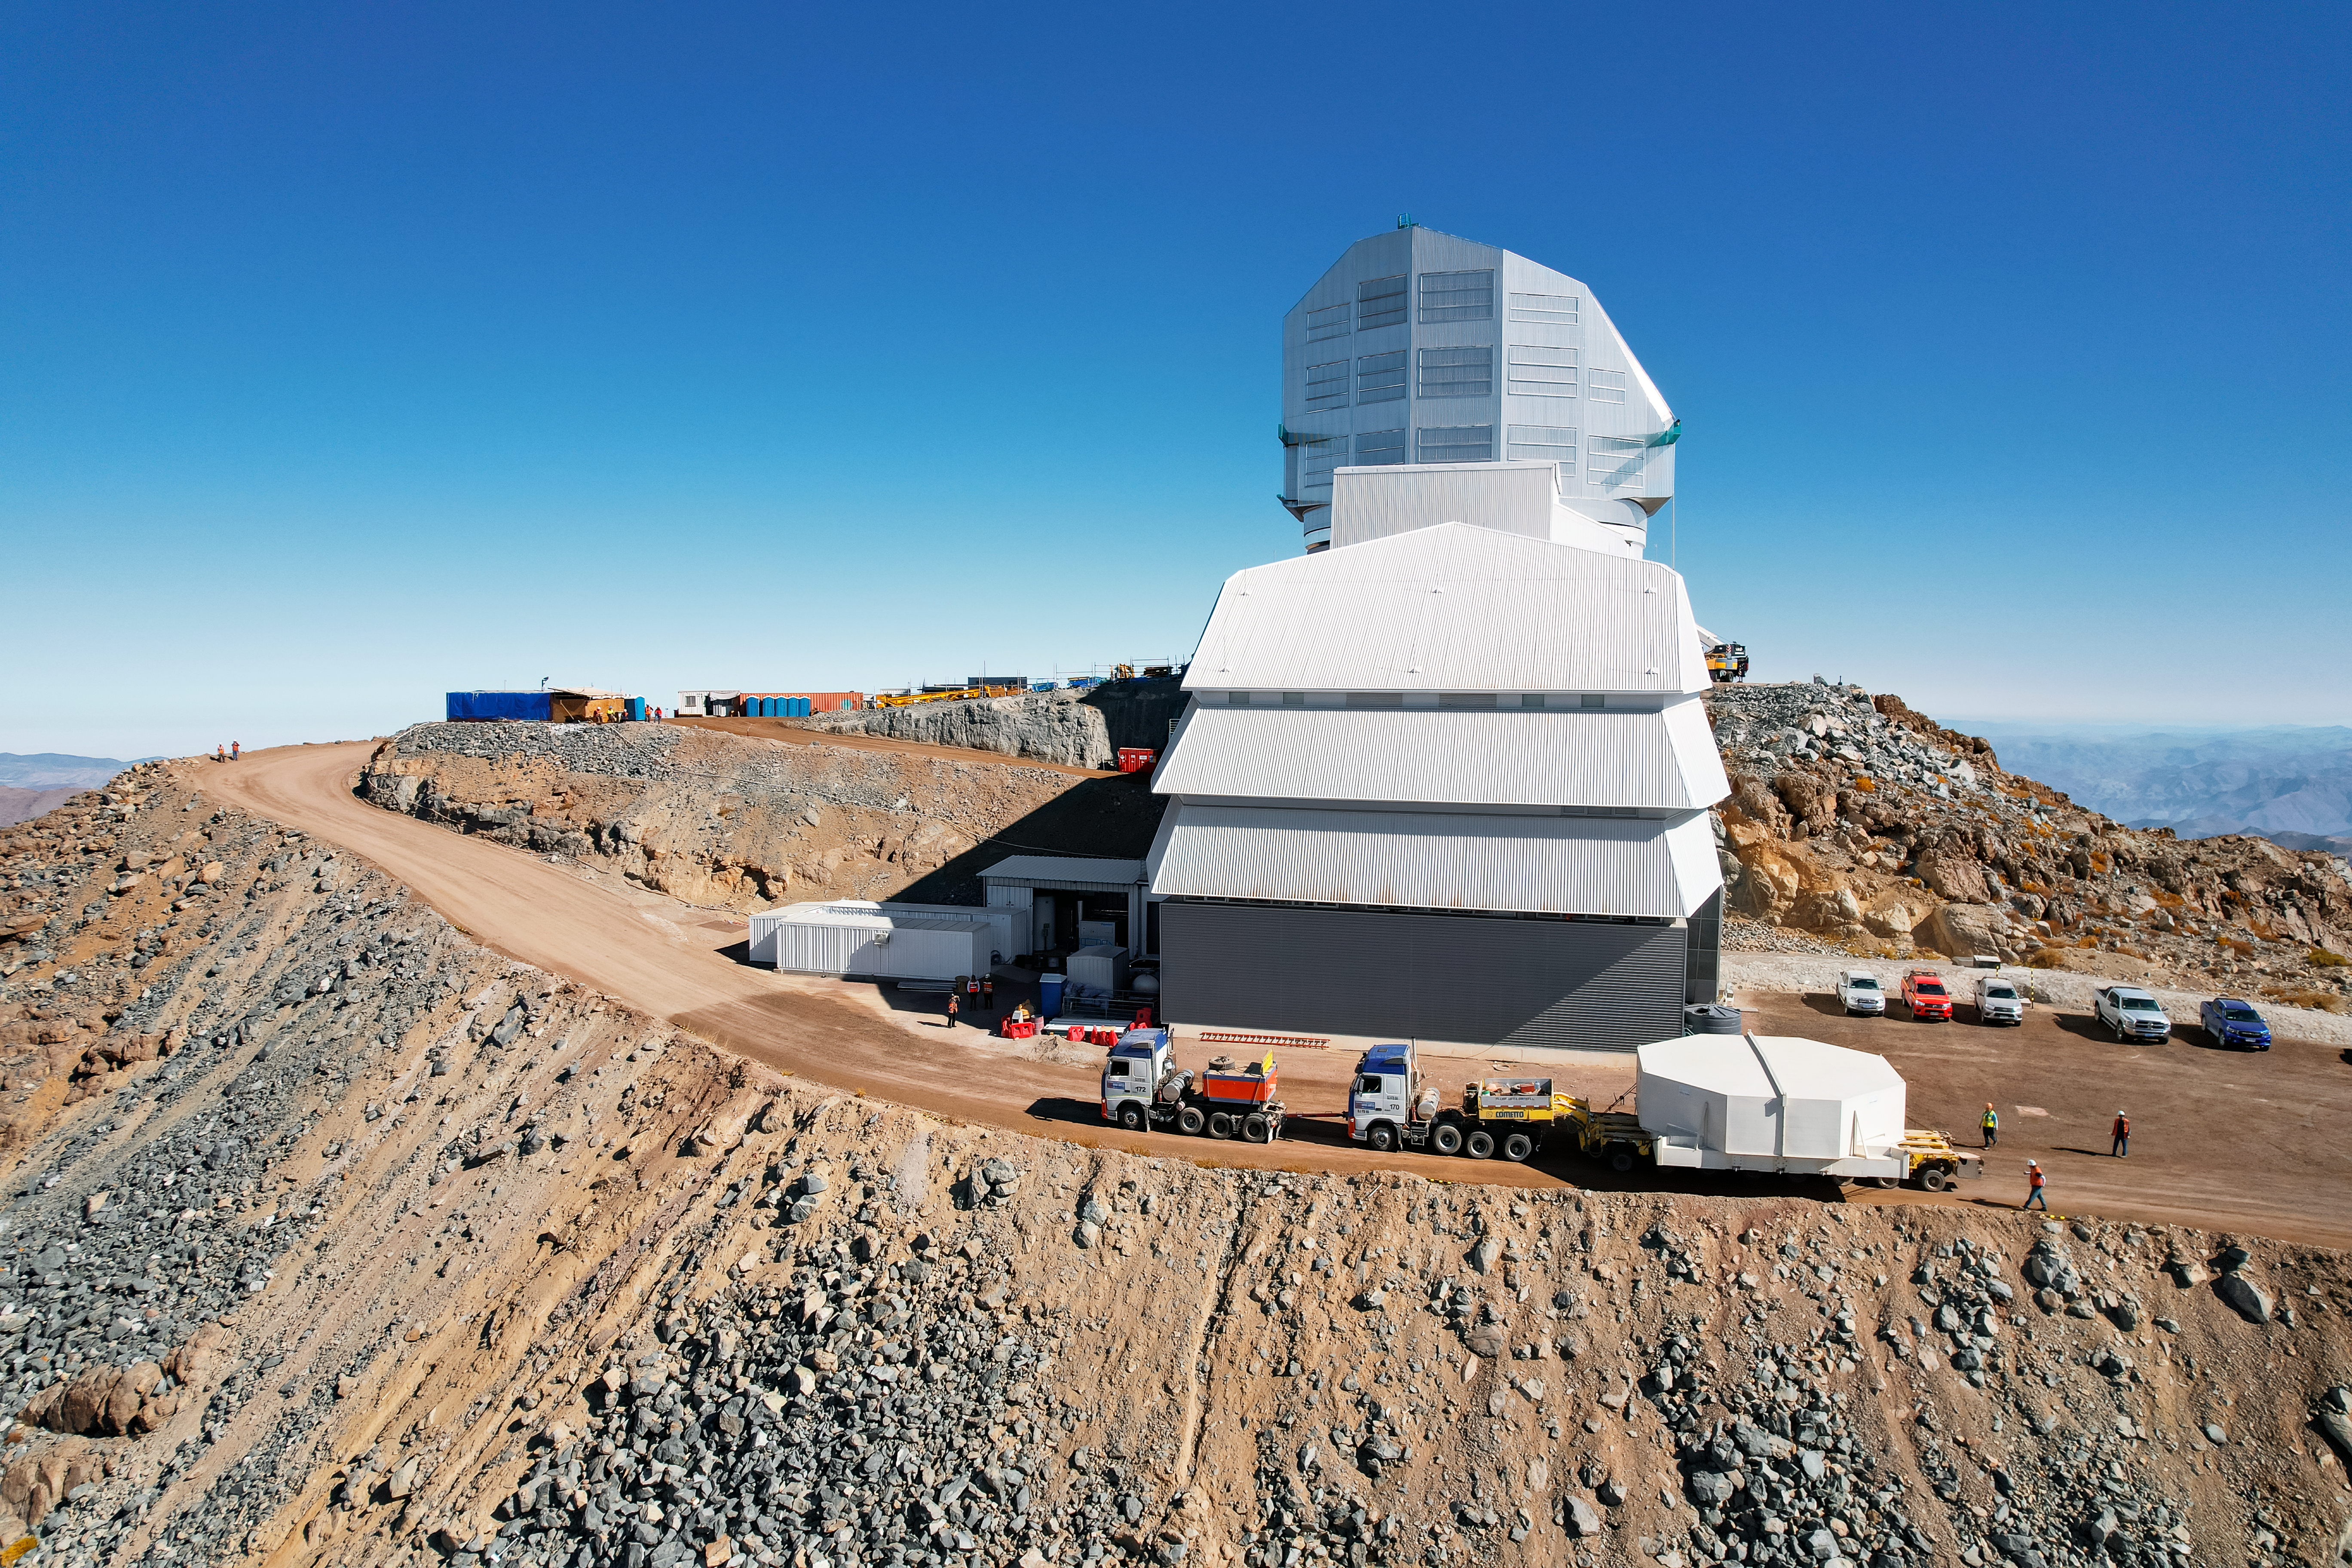

Rubin’s 8.4-meter Mirror Moves Into the Observatory

Aerial drone view of the Vera C. Rubin Observatory summit team moving the 8.4-meter combined primary/tertiary mirror from a storage building into the observatory on 7 March 2024.

Credit: Rubin ObservatoryNSF/AURA/O. Rivera